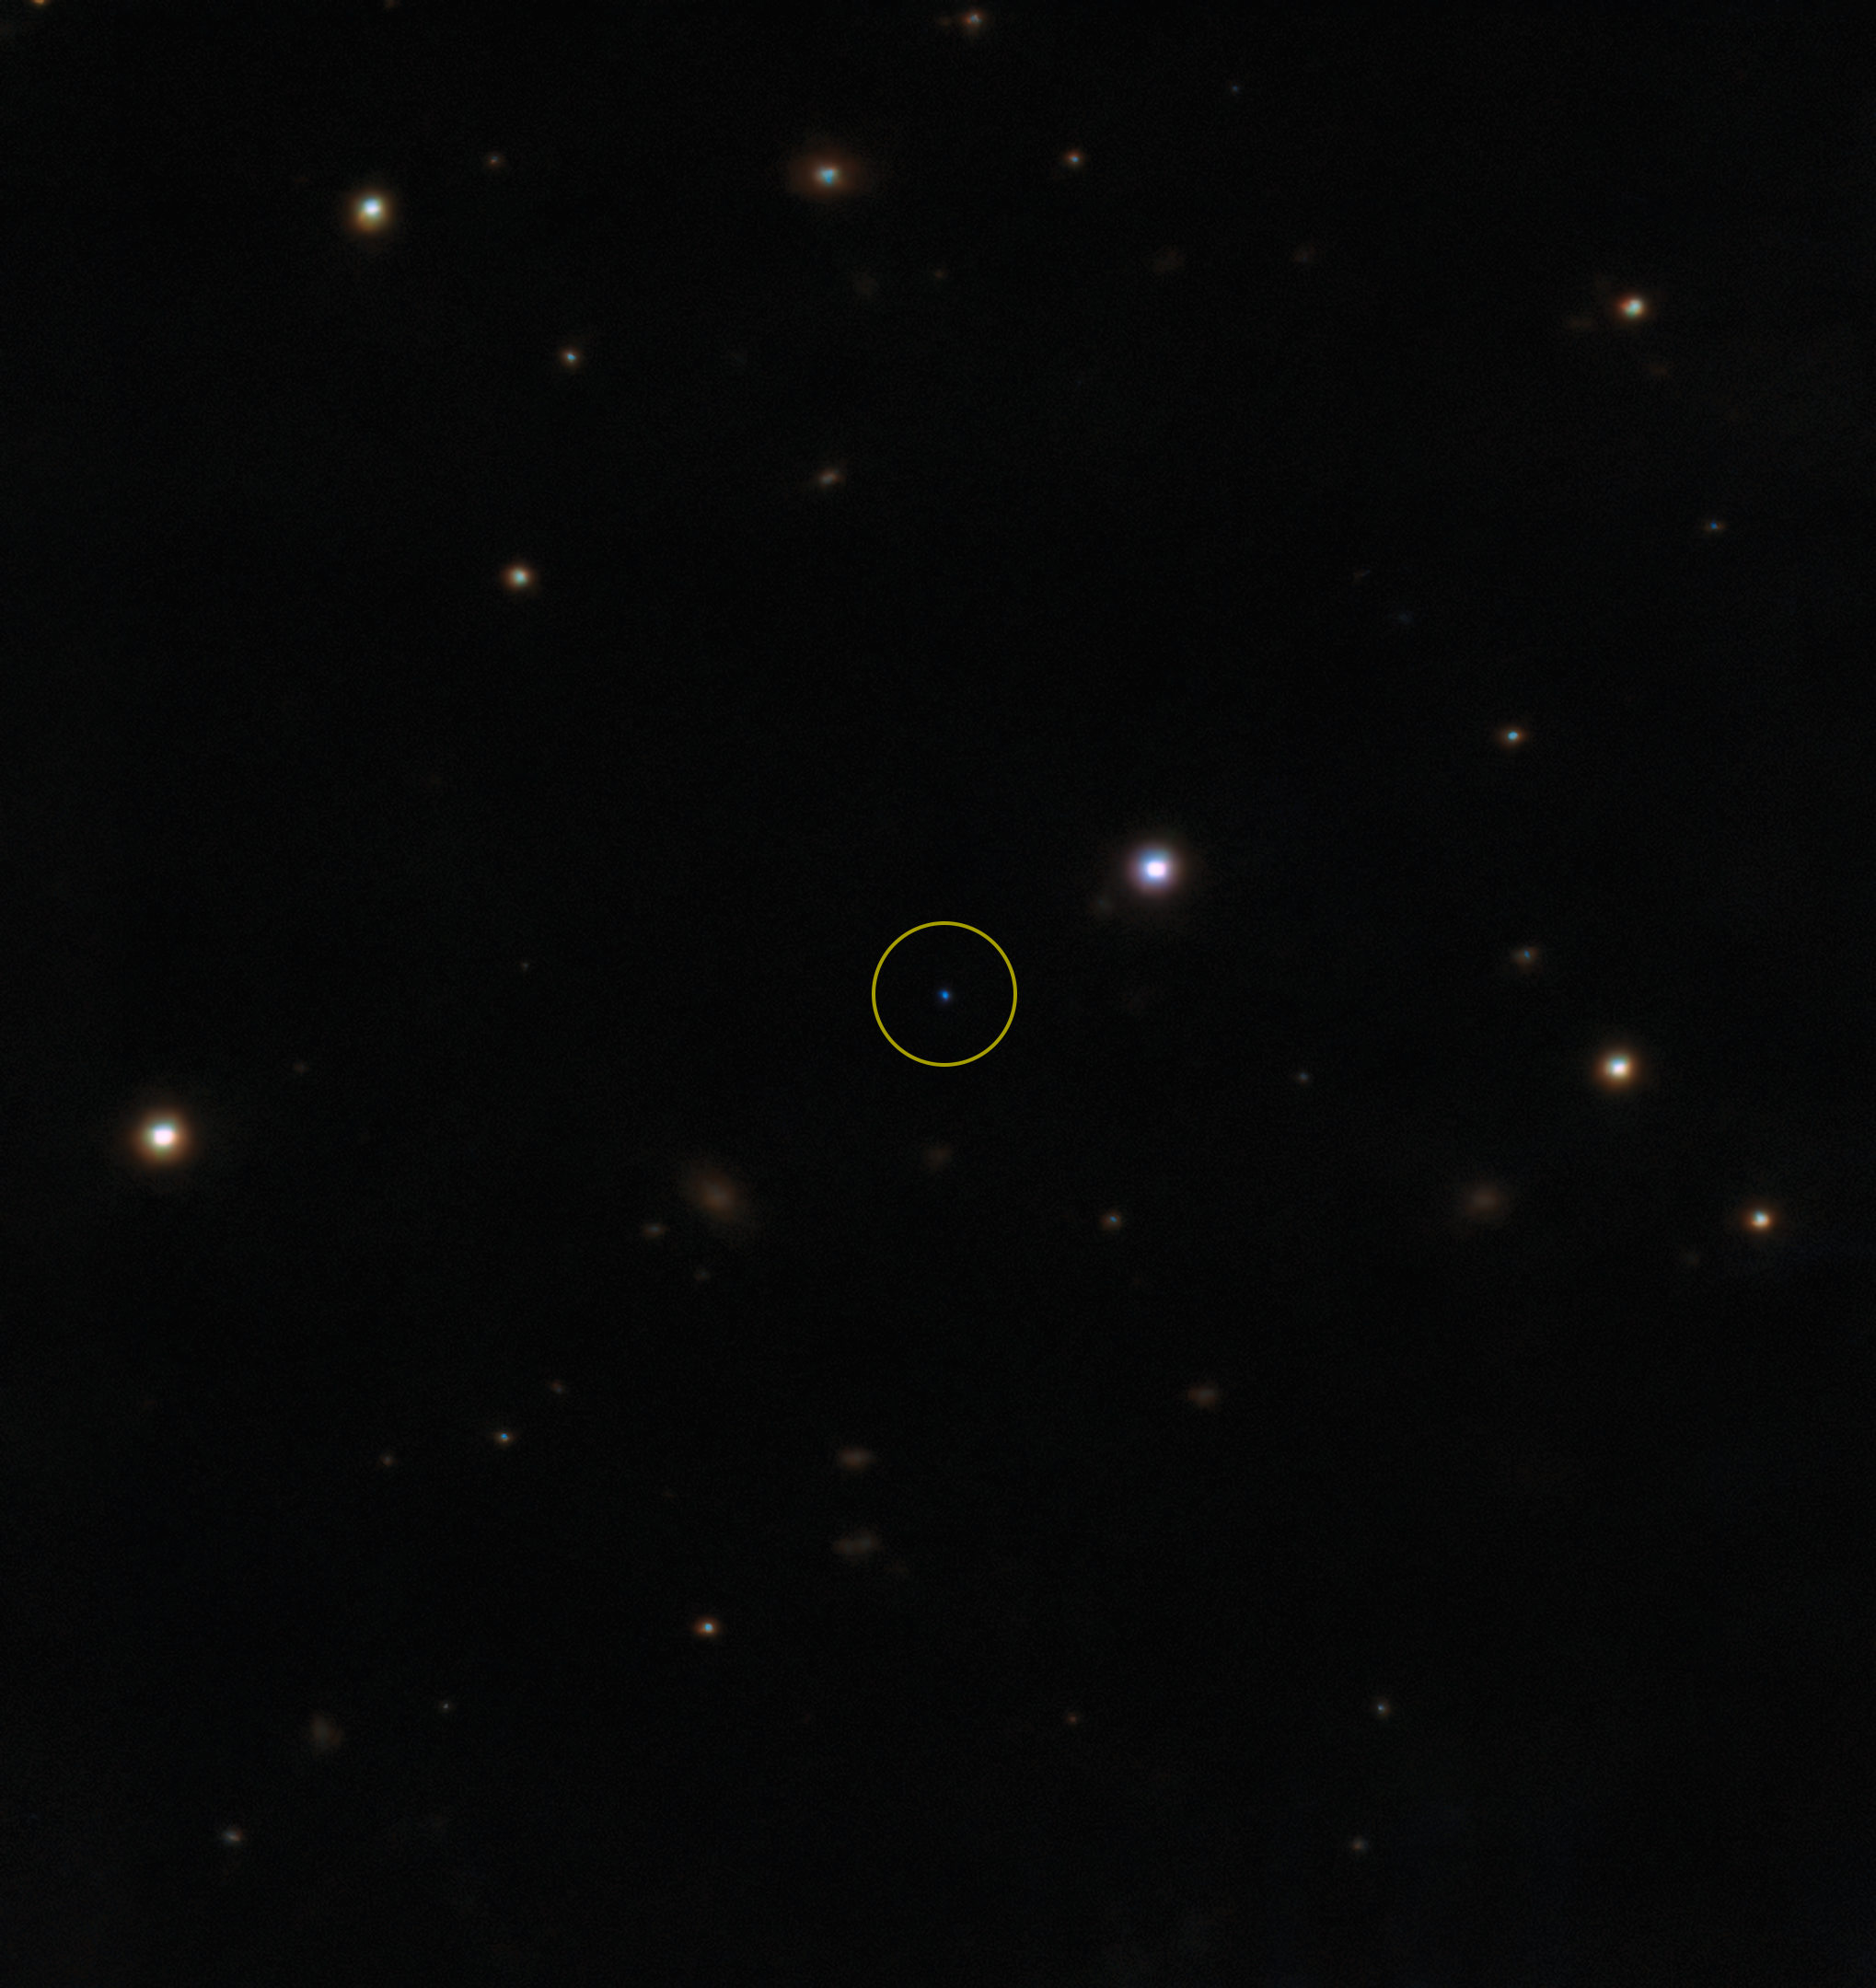

Infrared detection of the cold brown dwarf (annotated)

An infrared image of the cold brown dwarf BDR J1750+3809 taken with Gemini North’s acquisition camera for the Gemini Near-Infrared Spectrograph (GNIRS) and Gemini’s Near InfraRed Imager and spectrograph (NIRI). The image is a color composite showing the infrared filters in chromatic order, which is why the brown dwarf appears blue.

The image is a color composite showing the infrared filters in chromatic order, which is why the brown dwarf appears blue.

Credit: International Gemini Observatory/NOIRLab/NSF/AURA/H. Vedantham/UKIRT Hemisphere Survey